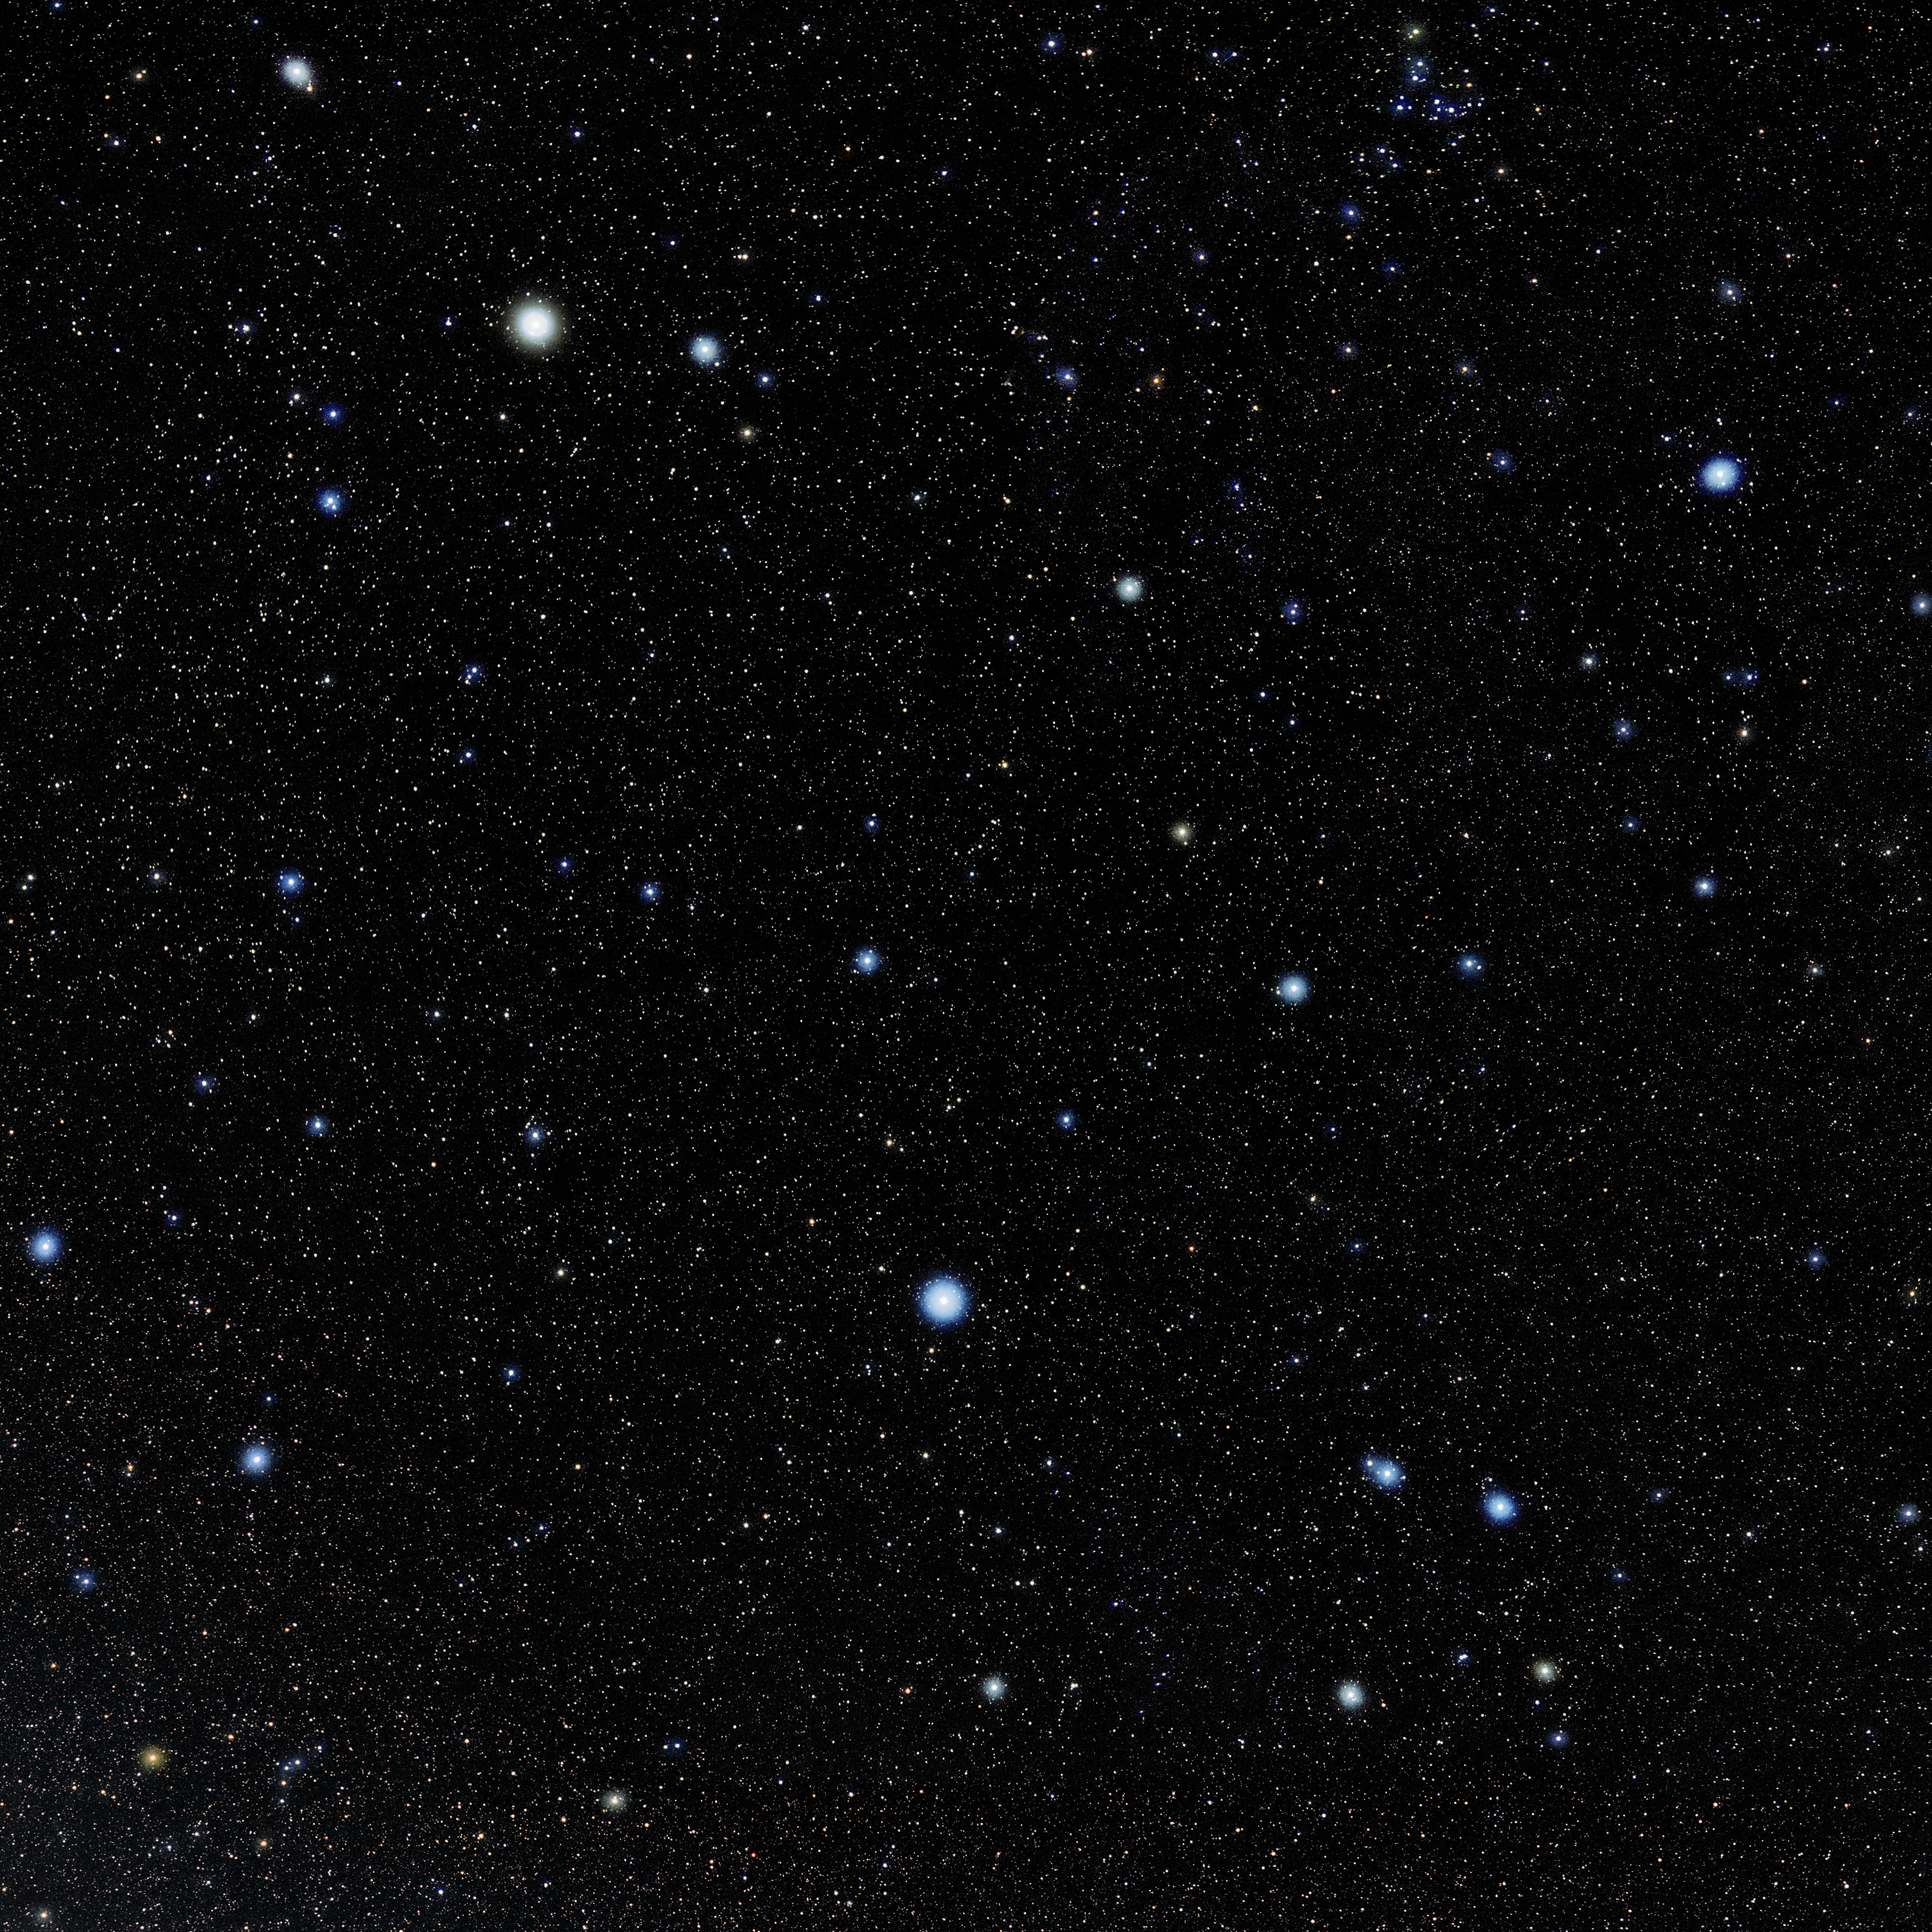

Virgo

Photo of the constellation Virgo produced by NOIRLab in collaboration with Eckhard Slawik, a German astrophotographer. Here is the annotated version.

Credit: E. Slawik/NOIRLab/NSF/AURA/M. Zamani